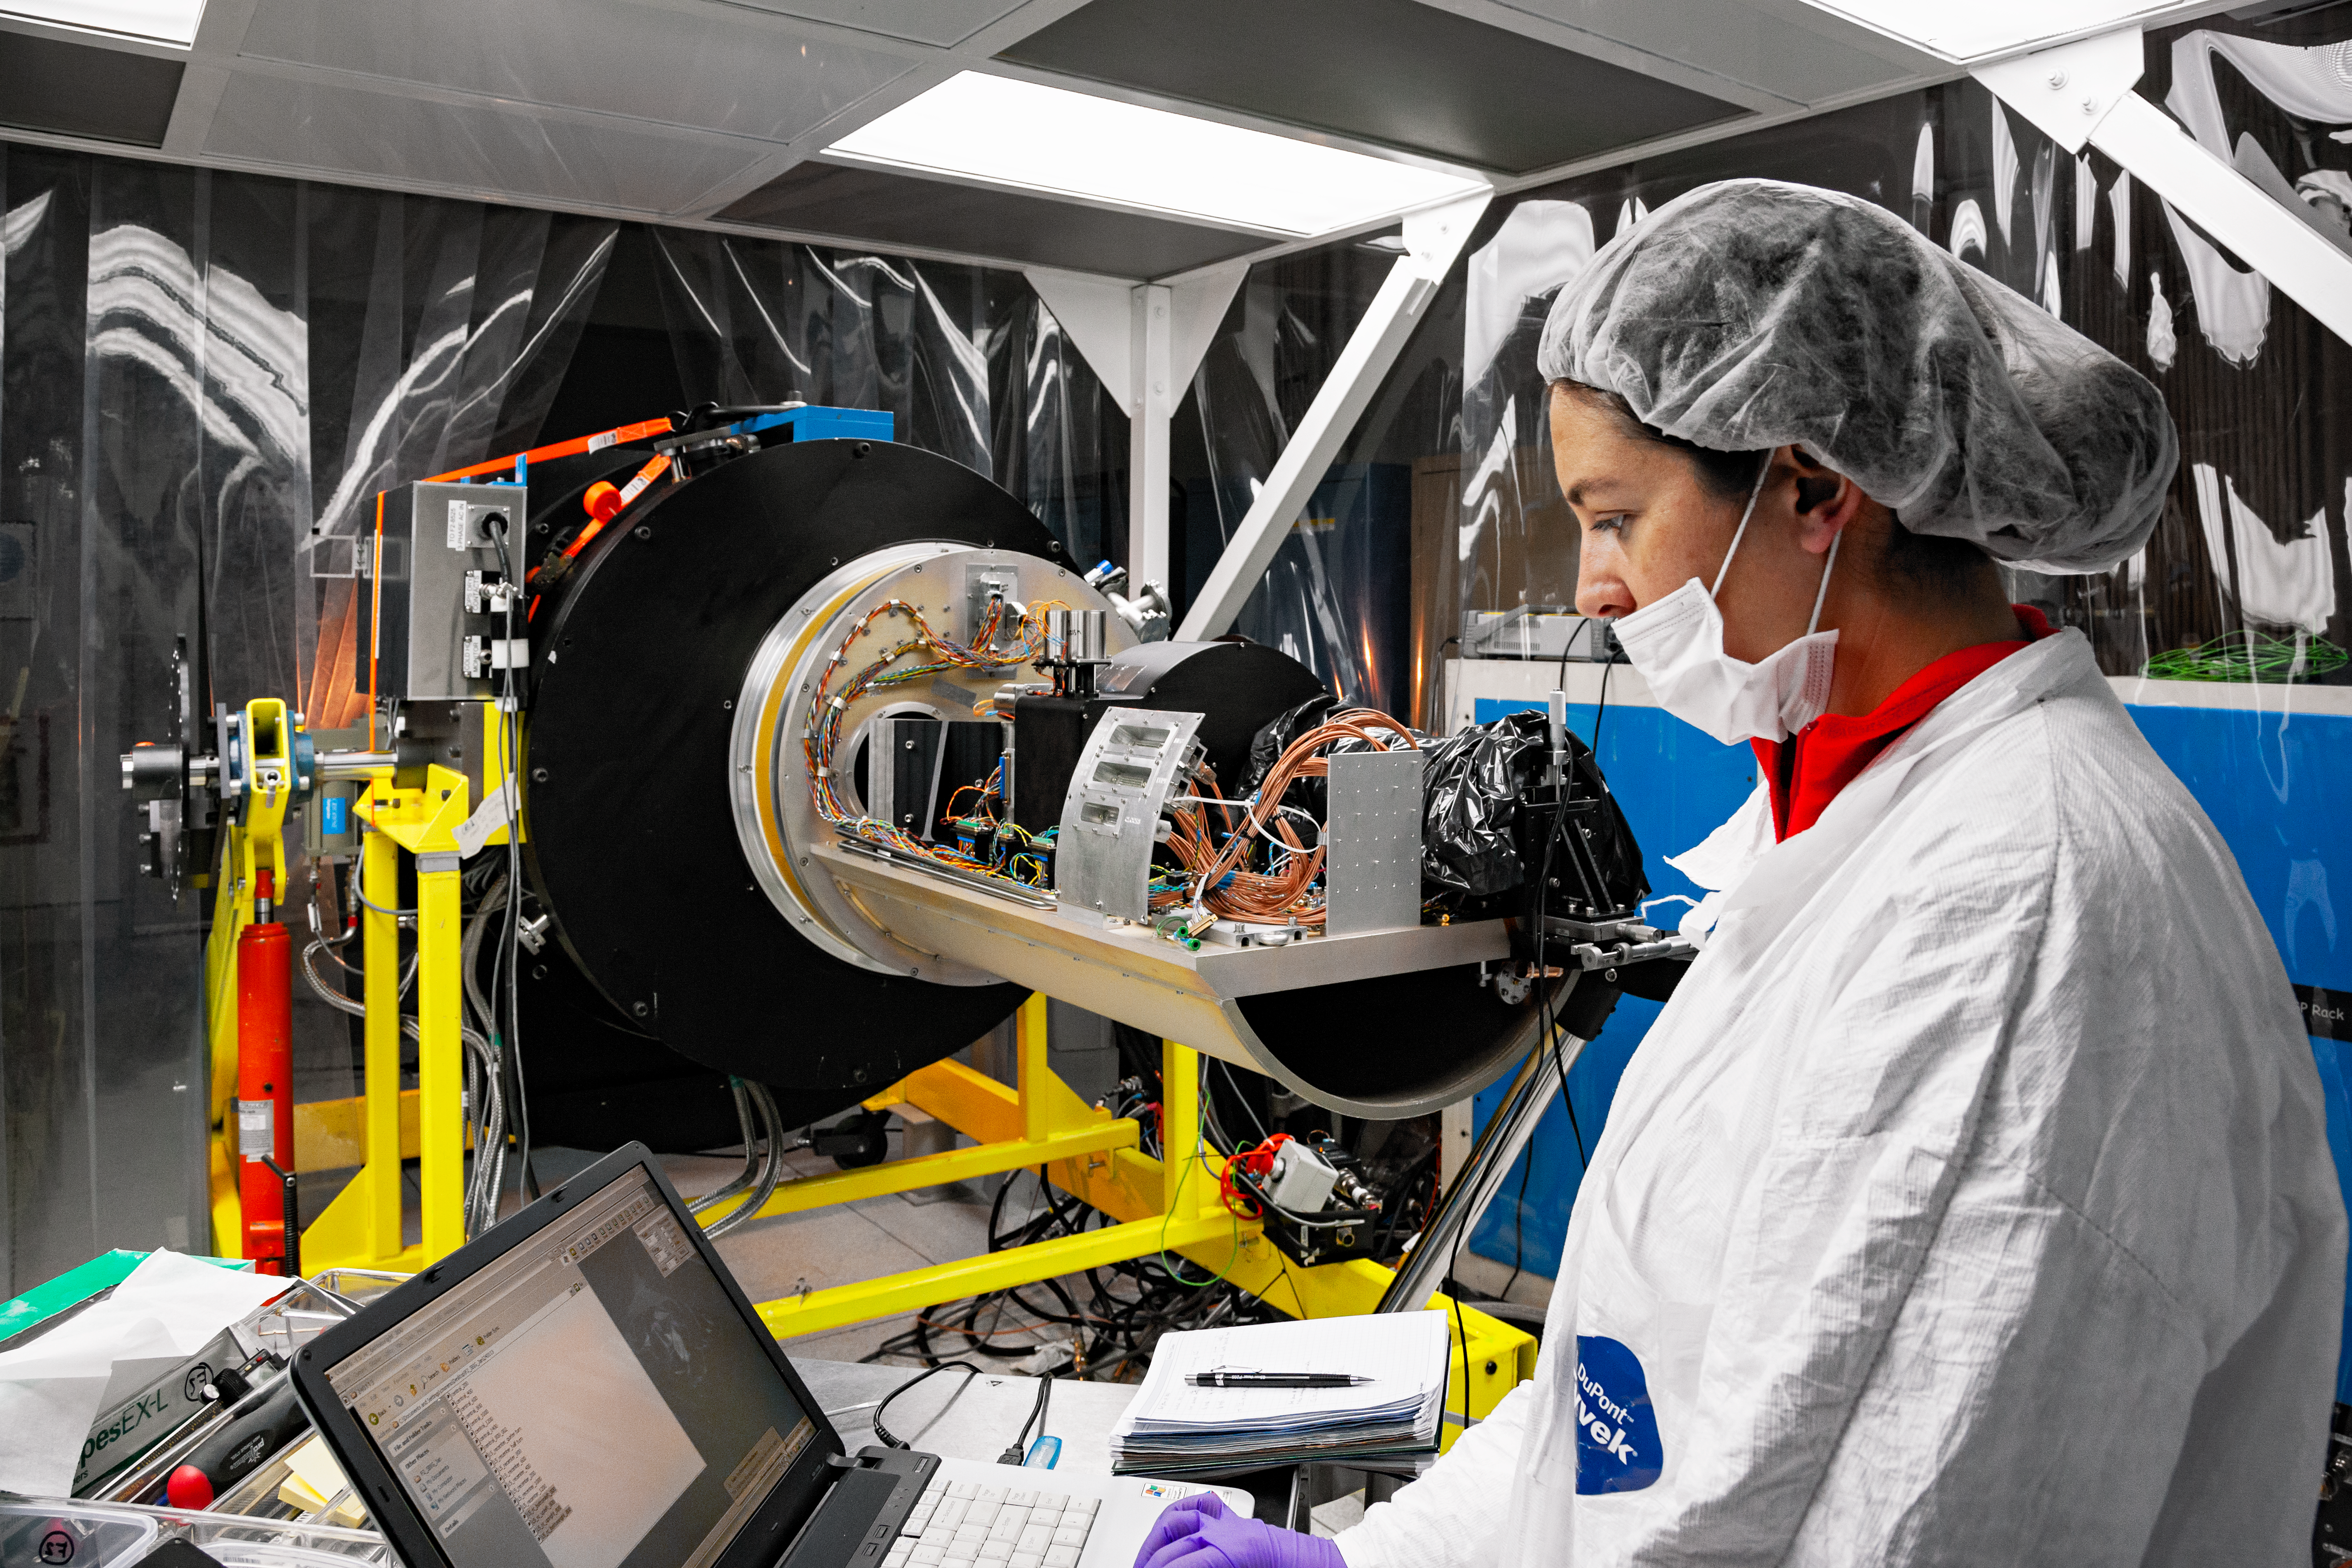

FLAMINGOS-2 Maintenance

An Engineer during a regular optics systems checking during the maintenance shutdown of the instrument Flamingos-2.

Credit: International Gemini Observatory/NOIRLab/NSF/AURA/Manuel Paredes